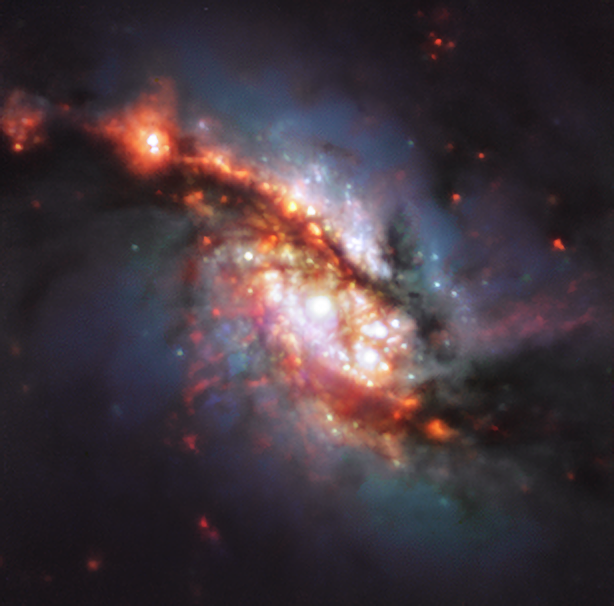

A Phenomenal View of a Phenomenal Spiral

The MUSE instrument on ESO’s Very Large Telescope (VLT) in Chile has observed NGC 1365, a double-barred spiral galaxy located about 56 million light-years away in the Fornax galaxy cluster, allowing us to construct this spectacular colour image. The galaxy is also known as the Great Barred Spiral Galaxy, after its two central bar-shaped structures, made up of stars.

The two bars of NGC 1365 are a rare phenomenon and are thought to have originated by the combined effects of galaxy rotation and the complex dynamics of the stars. Its largest bar of stars, too large for its structure to be visible in this image, connects its outer spiral arms to its centre. What we can see is the much smaller second bar of stars, nestled within the main bar. It is likely this secondary bar acts independently of the main bar, rotating more rapidly than the rest of the galaxy.

Standing for Multi-Unit Spectroscopic Explorer, the MUSE instrument captured this image in optical and infrared light, showing the gas and dust in the central region of the galaxy. Installed on Yepun, one of the four 8.2-metre telescopes that make up the VLT, the capabilities of this instrument have allowed for some of the most comprehensive and detailed studies of our Universe to date, including surveys of distant galaxies, supermassive black holes and even the source of gravitational waves.

Credit: ESO/TIMER survey